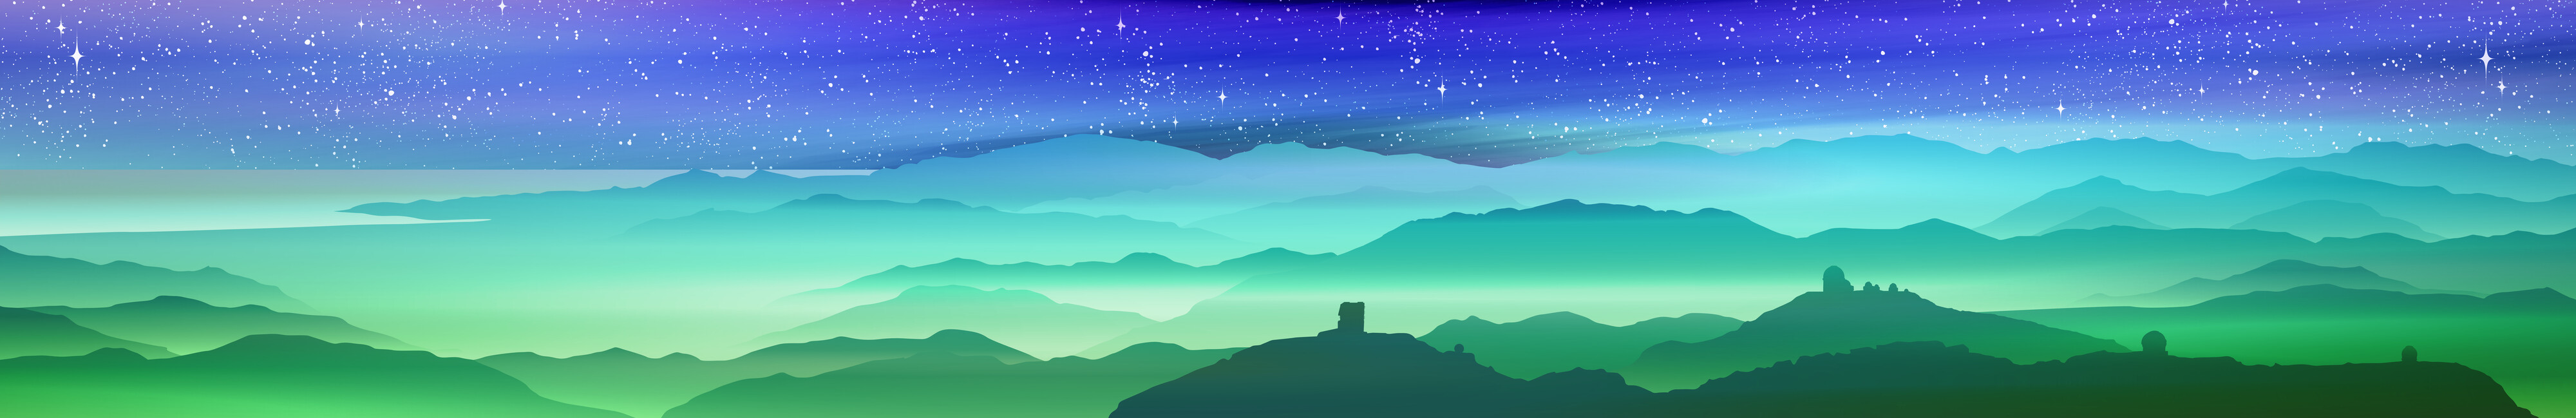

Glass Facade AURA Recinto

Credit: Artist concept of AURA observatories in Chile, showing Cerro Tololo and Cerro Pachon under a night sky. Artwork is used as a large glass facade on the new AURA building at the Recinto in La Serena, Chile. The mural is printed on a see-through mesh material overlayed on the glass. Credit: NOIRLab/NSF/AURA/P. Marenfeld